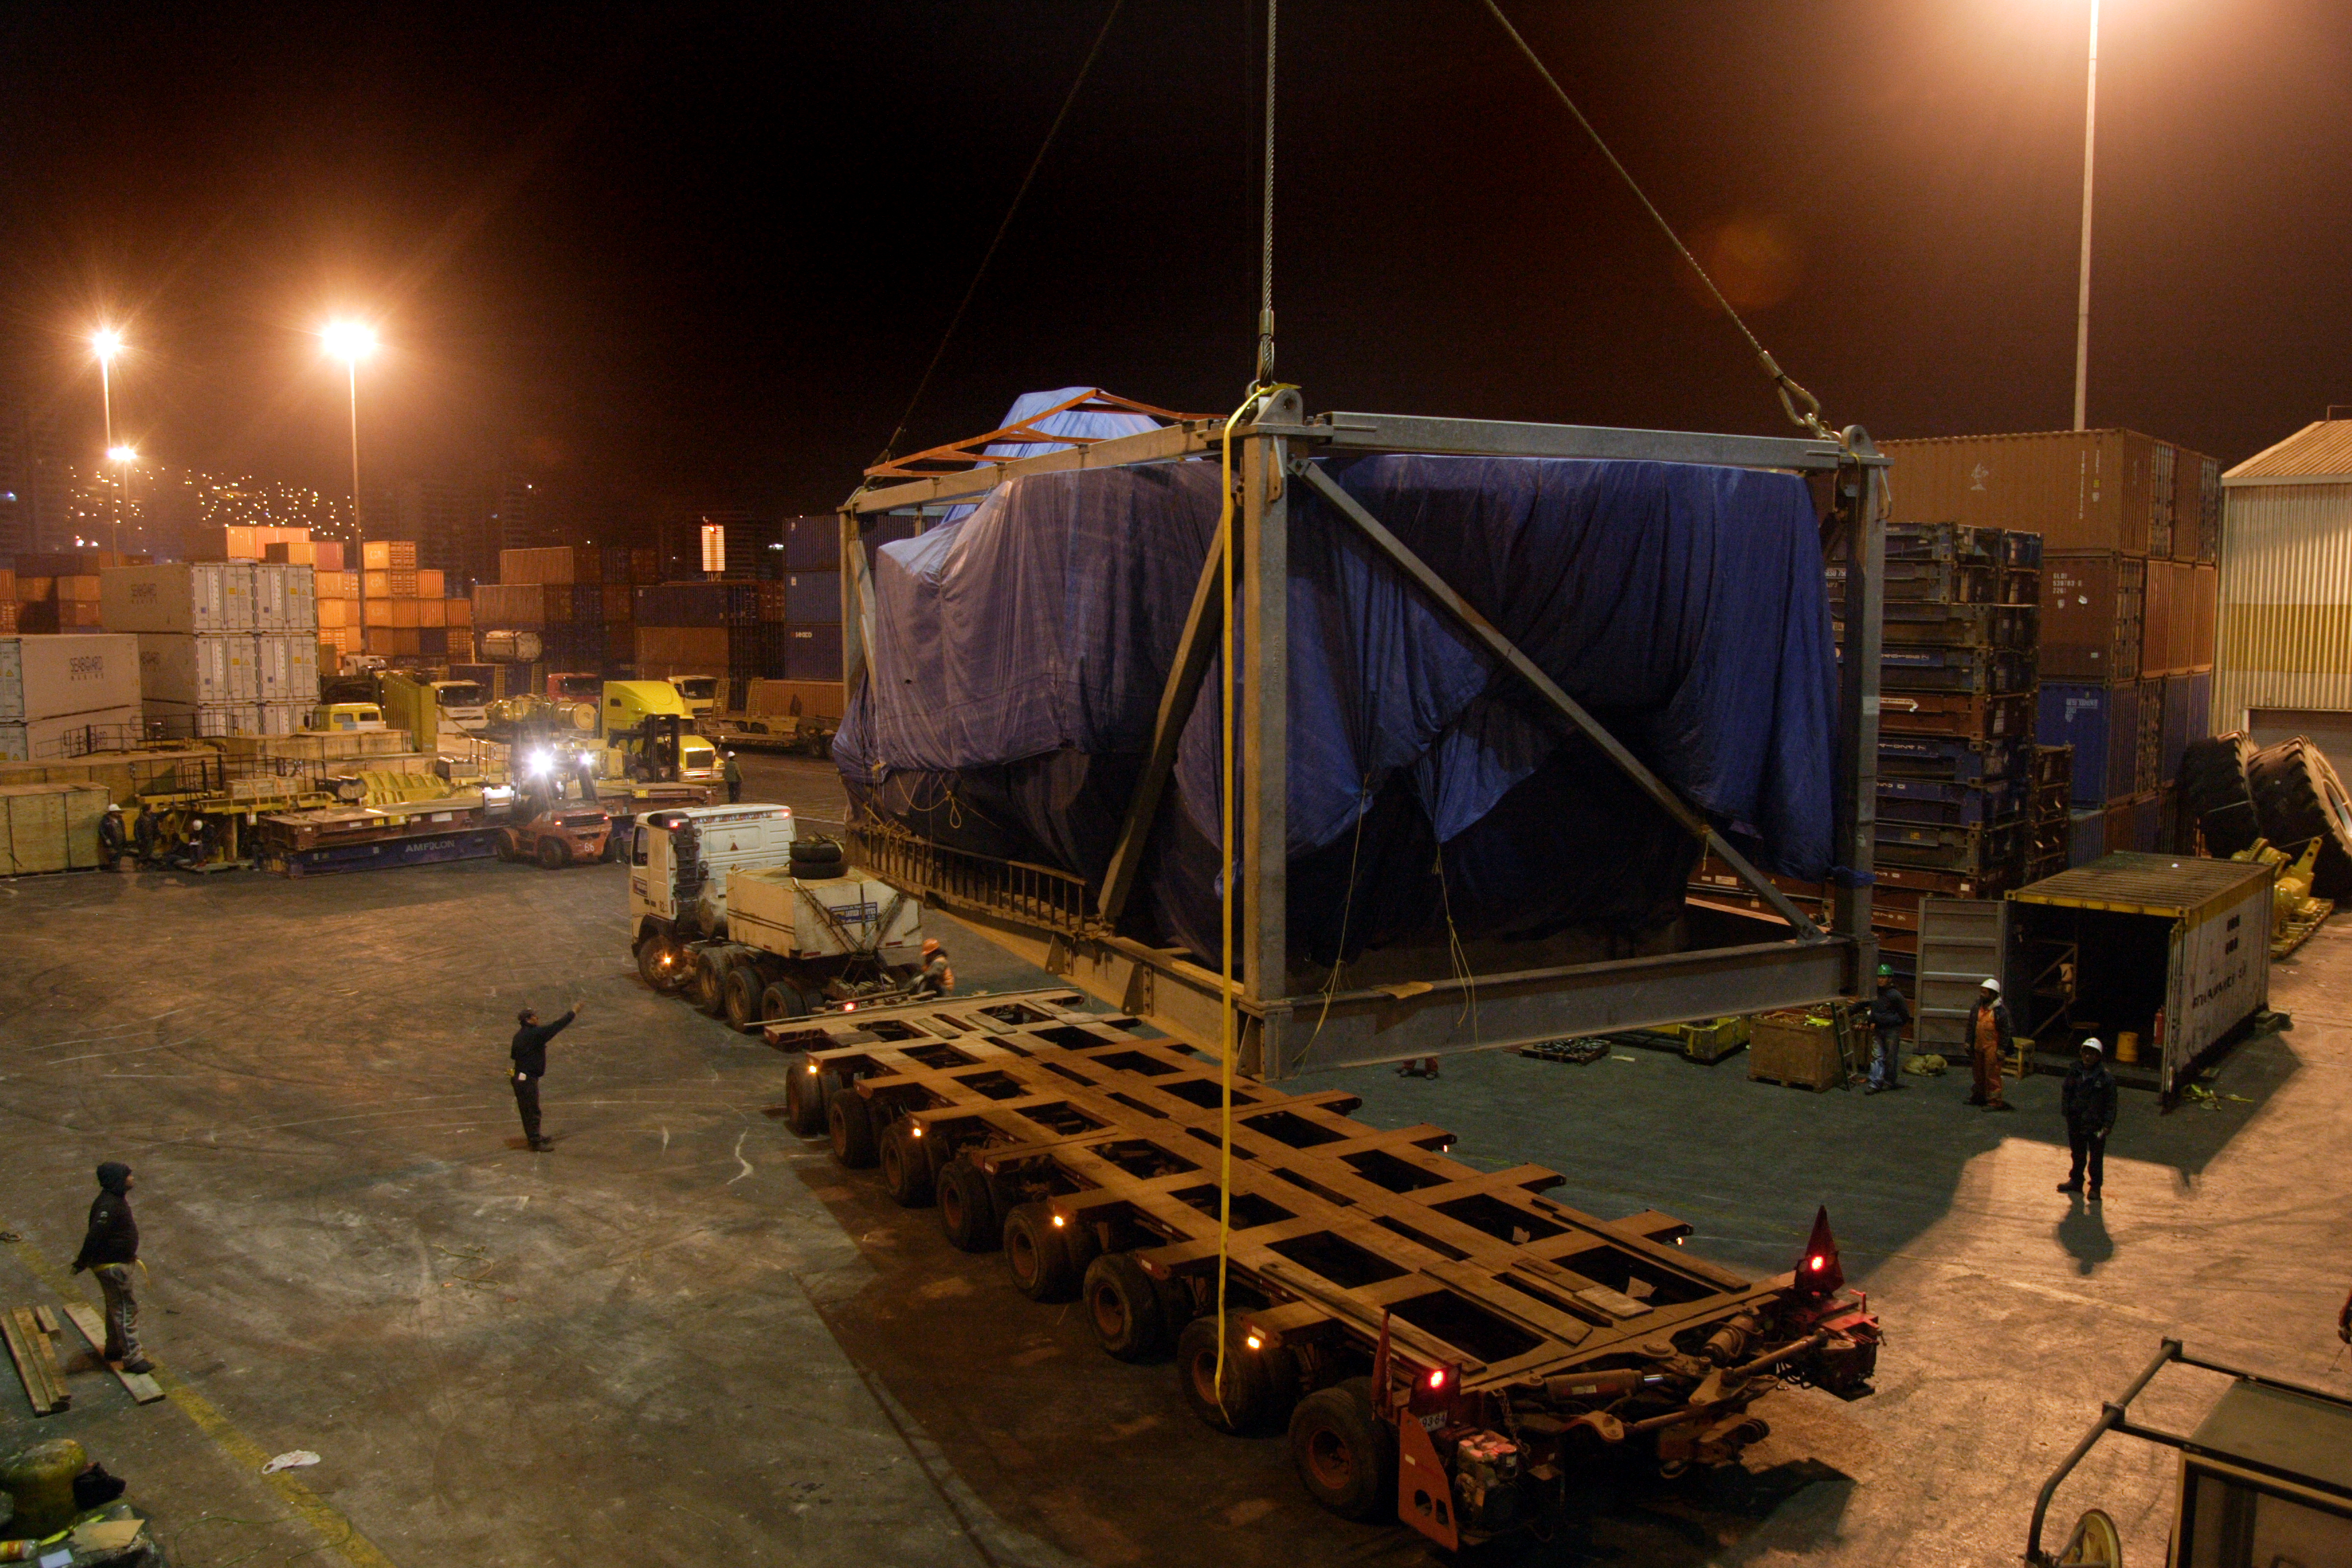

Arrival at the port of North American antennas

Arrival at the port of North American antennas (VERTEX).

Credit: ALMA (ESO / NAOJ / NRAO)